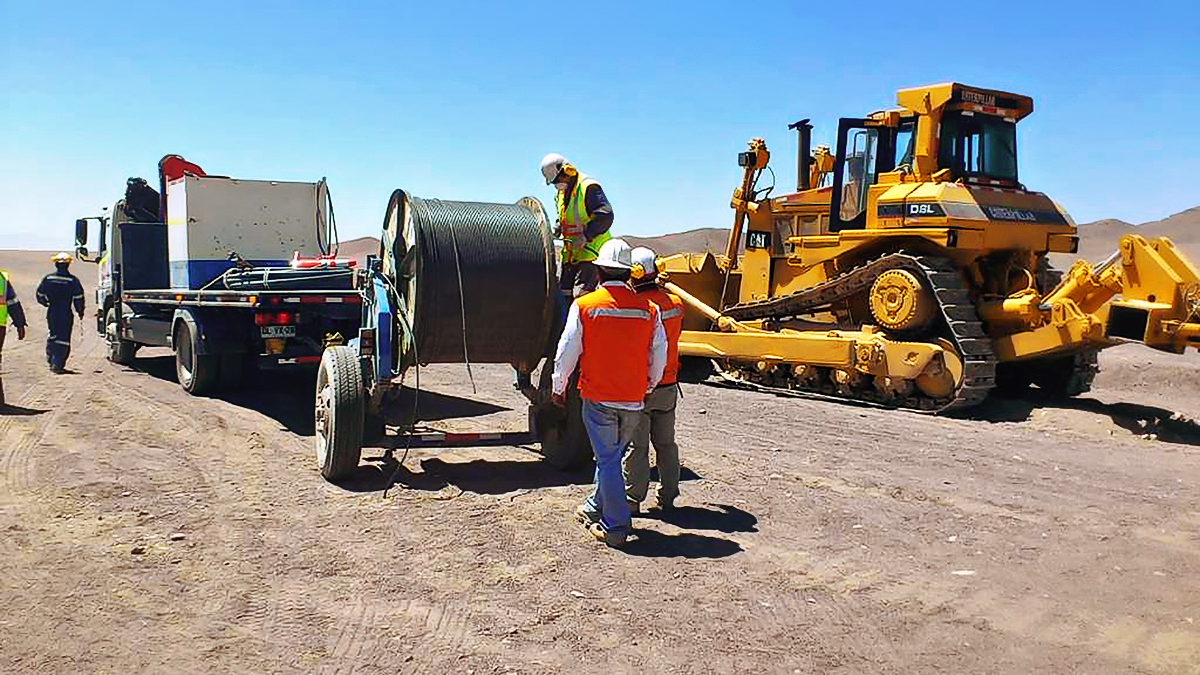

New high-speed fibre optic data link to ALMA

The Atacama Large Millimeter/submillimeter Array (ALMA) radio telescope has increased its capacity for remote transmission of data by a factor of 25. A new connection consisting of 150 kilometres of fibre optic cables has been successfully installed between the observatory — situated 34 kilometres from San Pedro de Atacama — and the city of Calama in northern Chile. From Calama, the system connects with the Corporación Red Universitaria Nacional (REUNA) network, which is already established in Antofagasta and, from there onwards, to the offices of ALMA in Santiago, through existing infrastructure (the EVALSO project).

This picture shows the fibre cable during installation.

Credit: ALMA (ESO/NAOJ/NRAO)